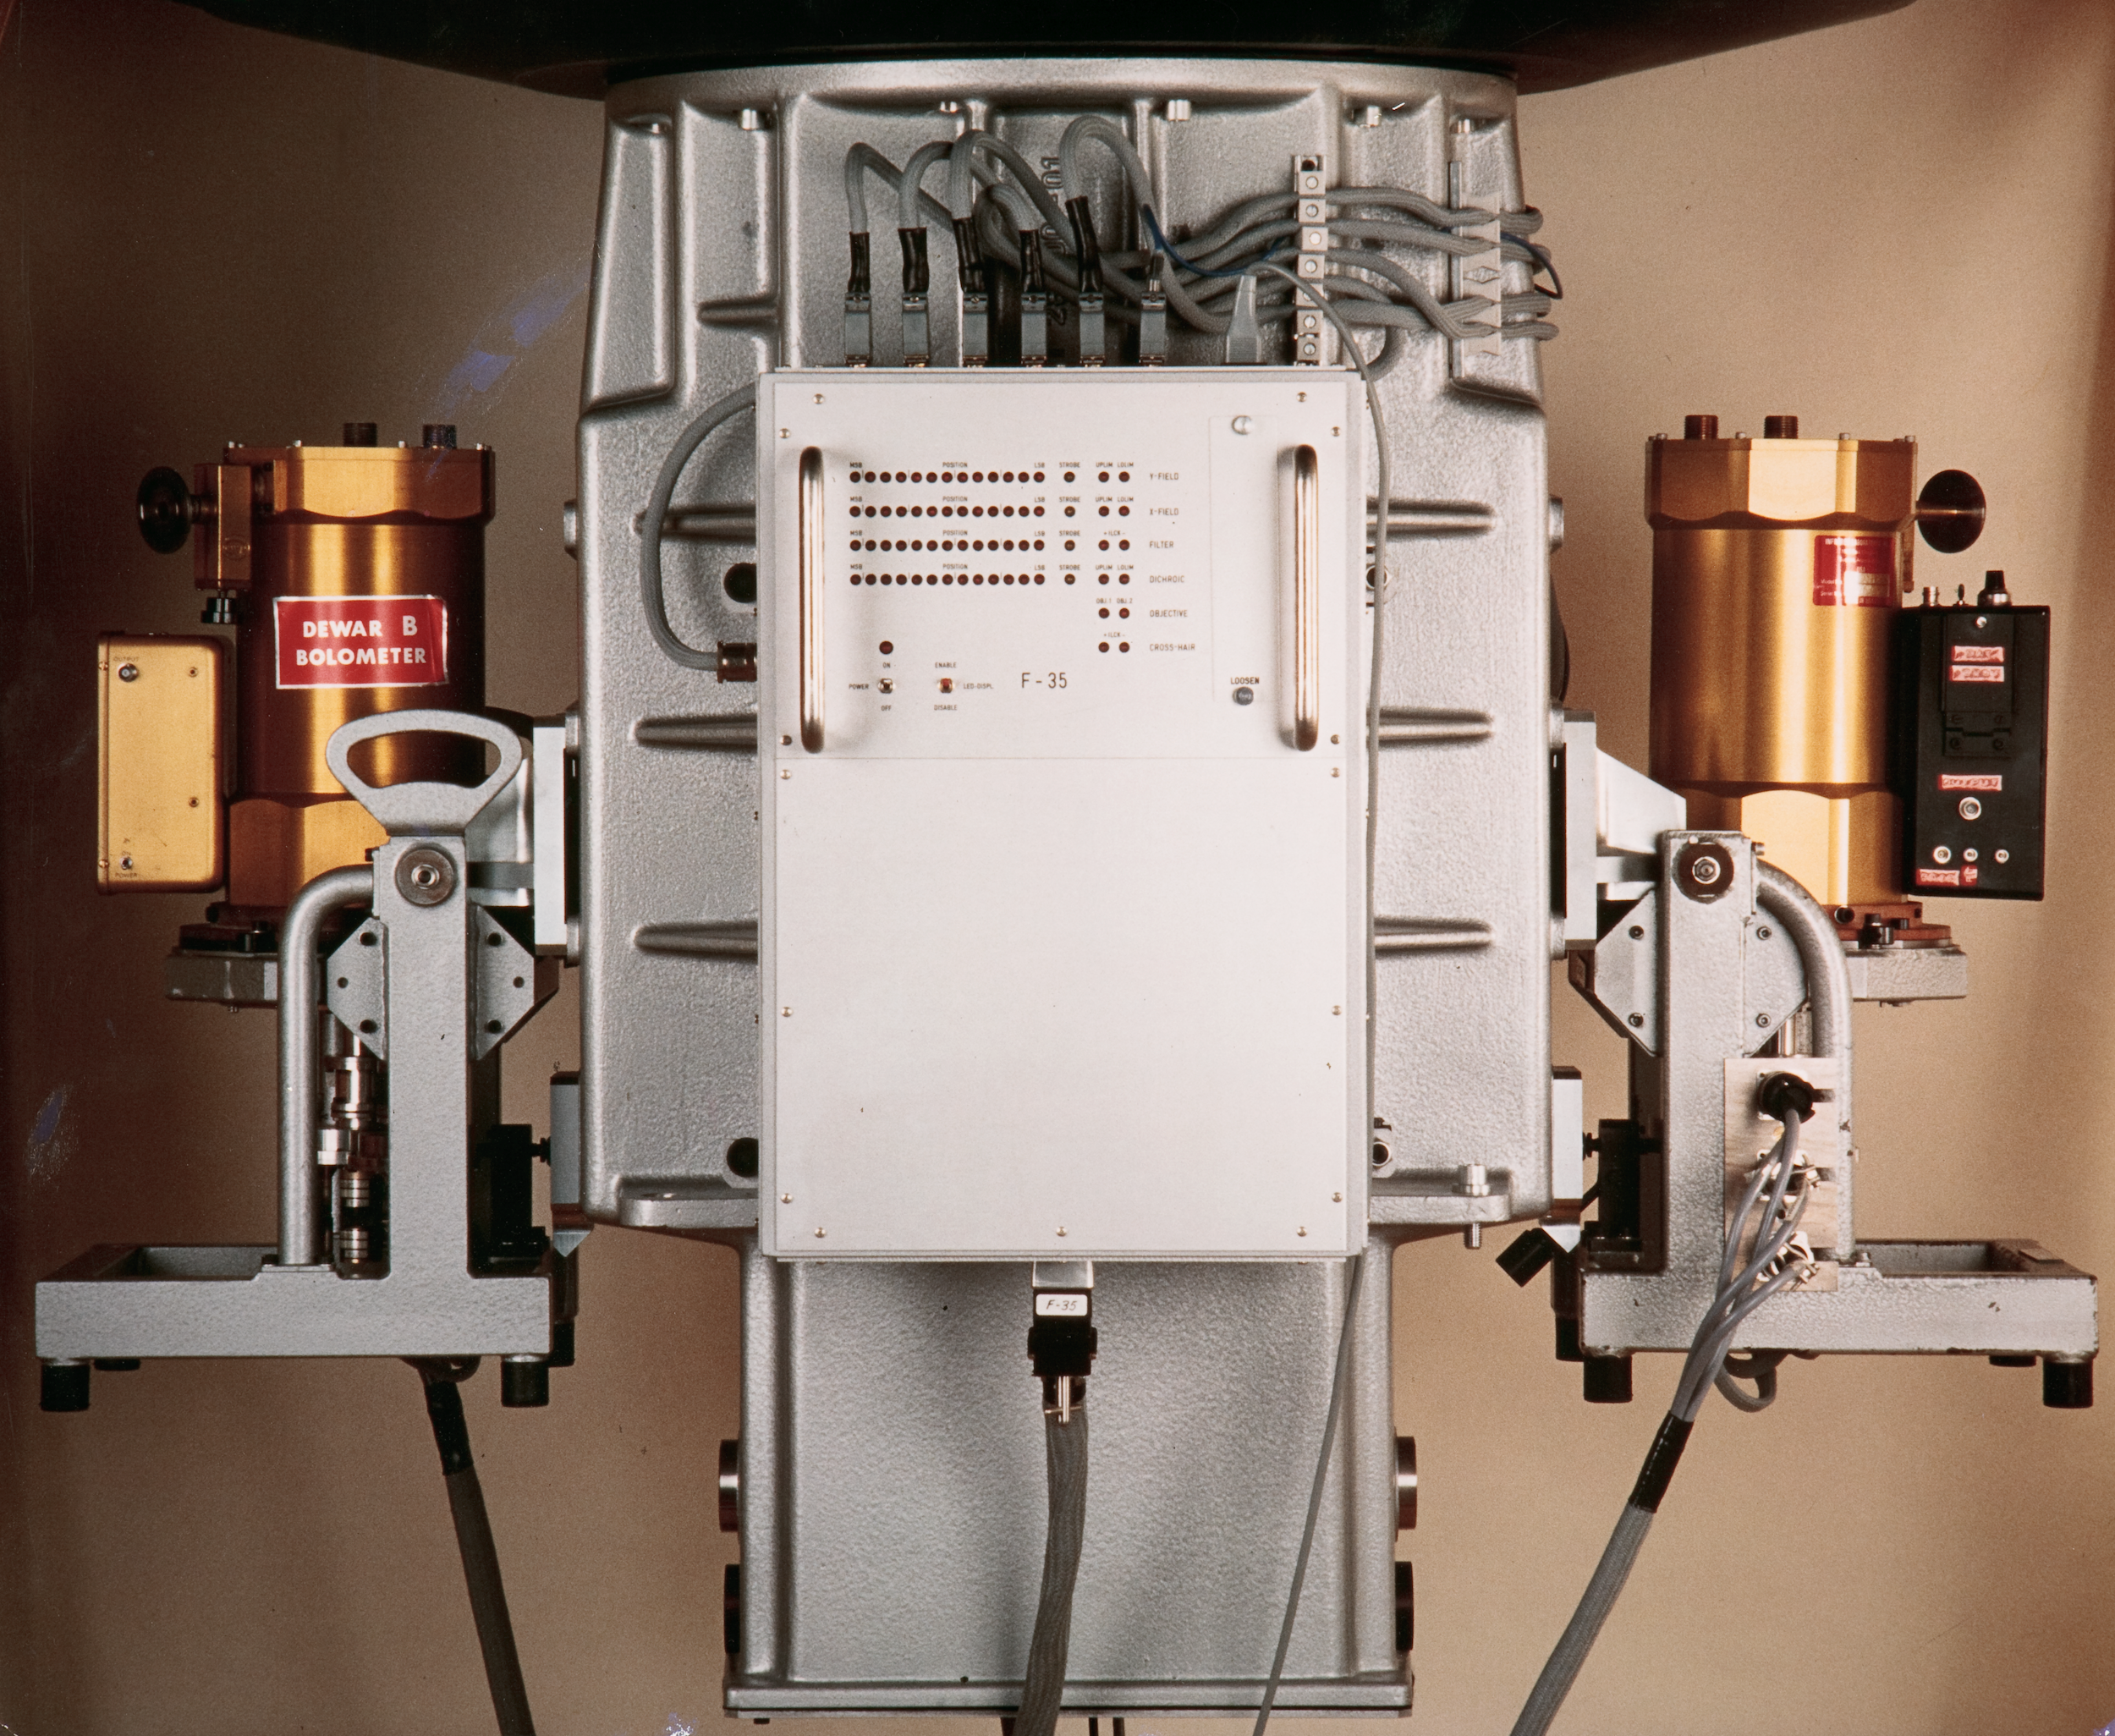

ESO infrared instrument

This image shows a now decommissioned Infrared instrument that was used at La Silla Observatory.

reference: A.Moorwood's article about early IR detectors

Credit: ESO